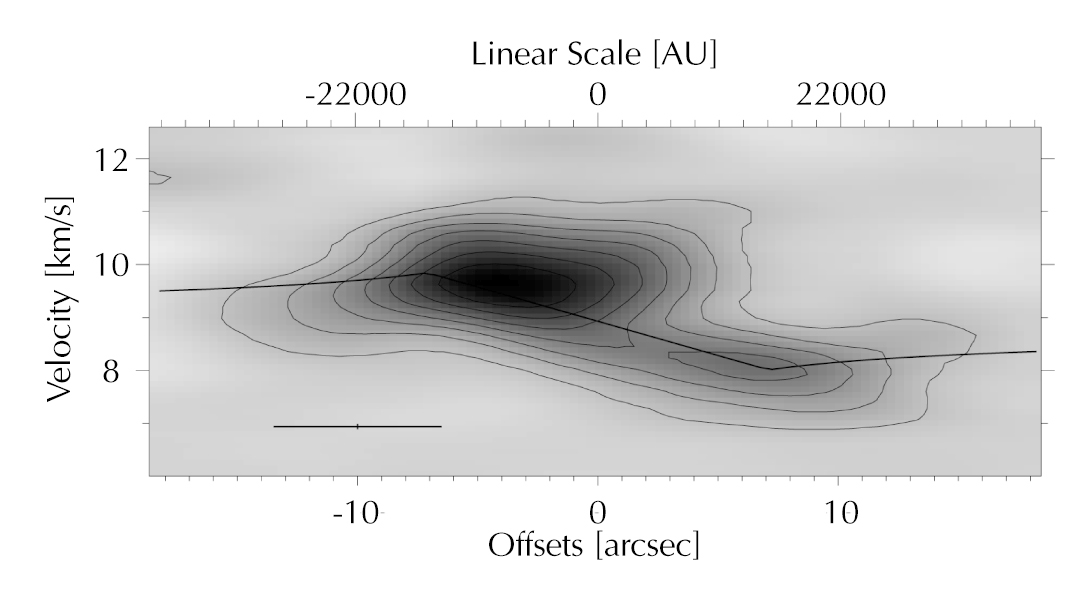

Rotation of the disc in M 17

Position-velocity diagram revealing the rotation of the disc. It is derived from a cut along the major axis of the disc, using the IRAM Plateau de Bure interferometer. For comparison, the theoretically expected position-velocity curve for an edge-on disc around a star of 15 solar masses is shown, the outer part of which (radii larger than about 15,400 AU) is in Keplerian rotation while its inner part is modeled as a rigid rotator.

Credit: ESO